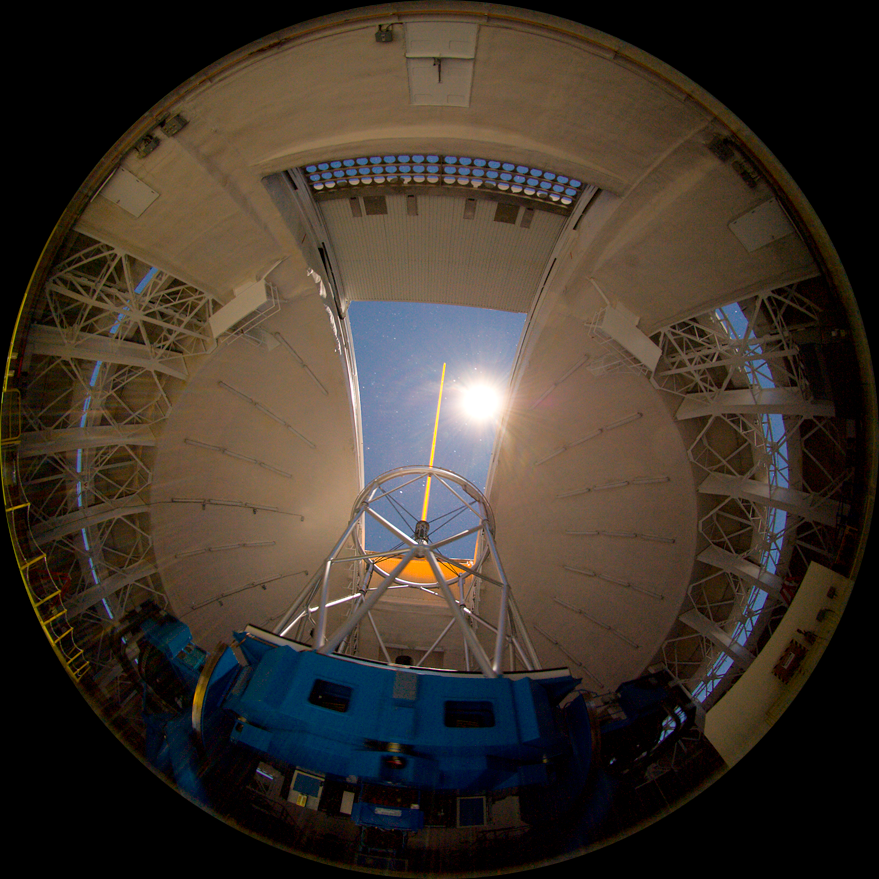

The Delicate Trails of Star Birth

The Gemini North laser guide star system photographed with all-sky fisheye lens.

Credit: Gemini Observatory